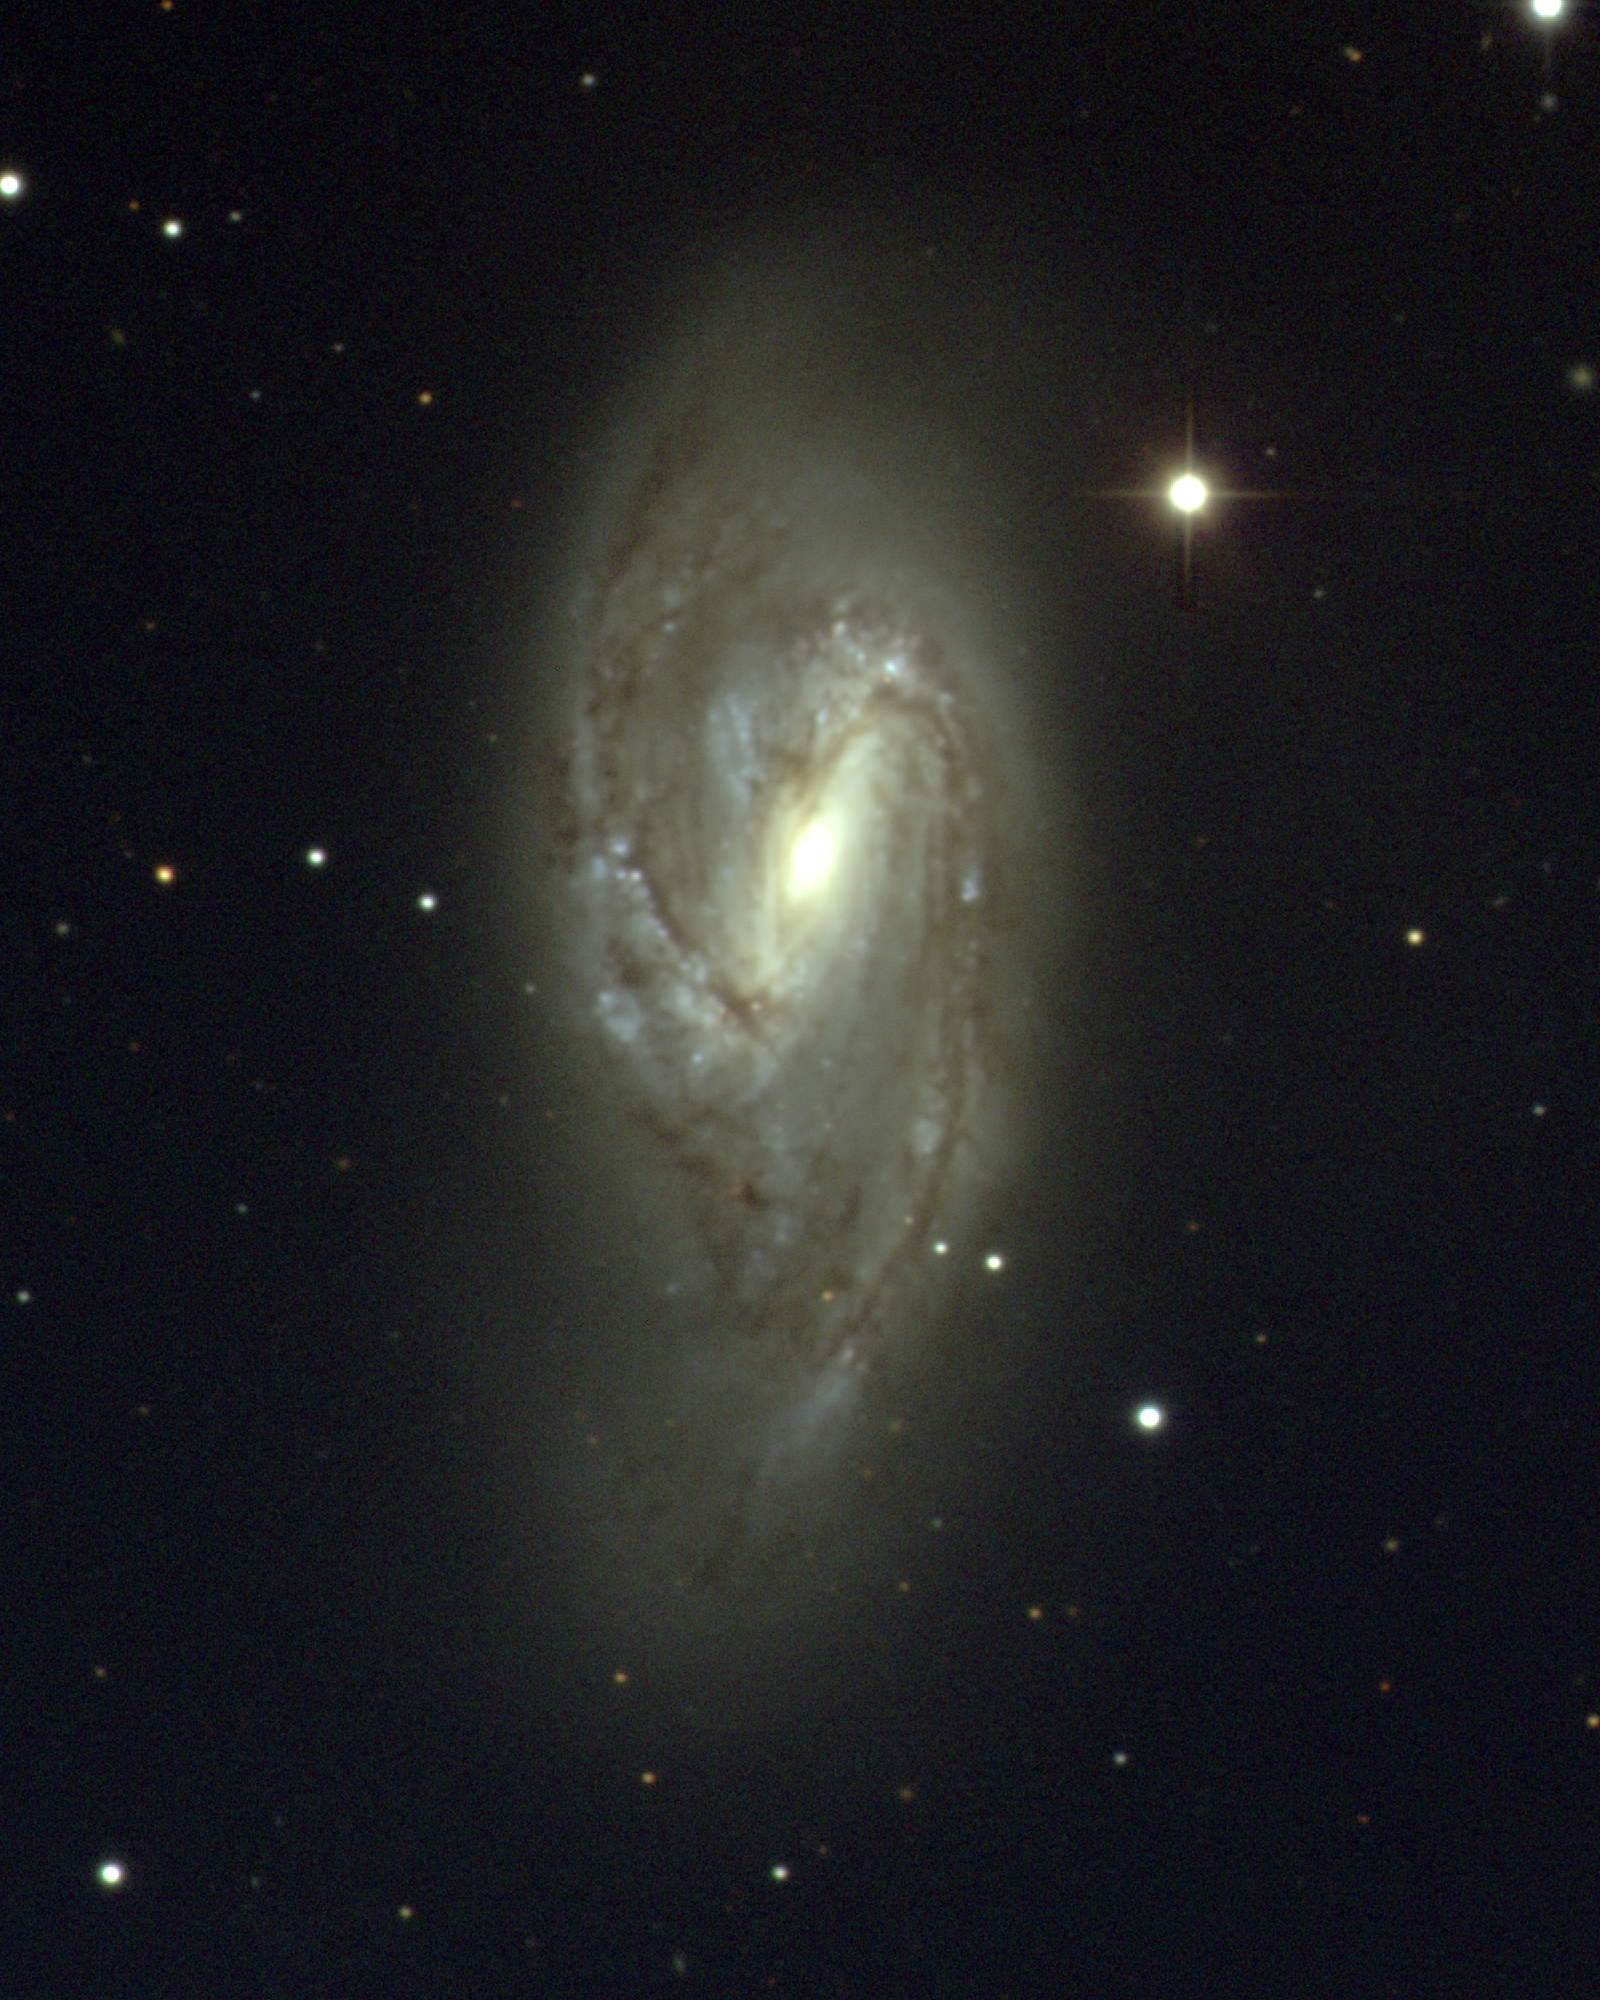

M66, NGC 3627

M66 is a spiral galaxy of type Sb in the constellation Leo. At a distance of about 35 million light-years, M66 apparently forms a triplet with its neighbors M65 and NGC3628, as seen in this lower resolution but wider field image. This image was taken with the WIYN 0.9-meter telescope at the Kitt Peak National Observatory on the nights of December 19th and 20th 2002 UT. Image size 9.1x11.3 arc minutes.

Credit: NOIRLab/NSF/AURA